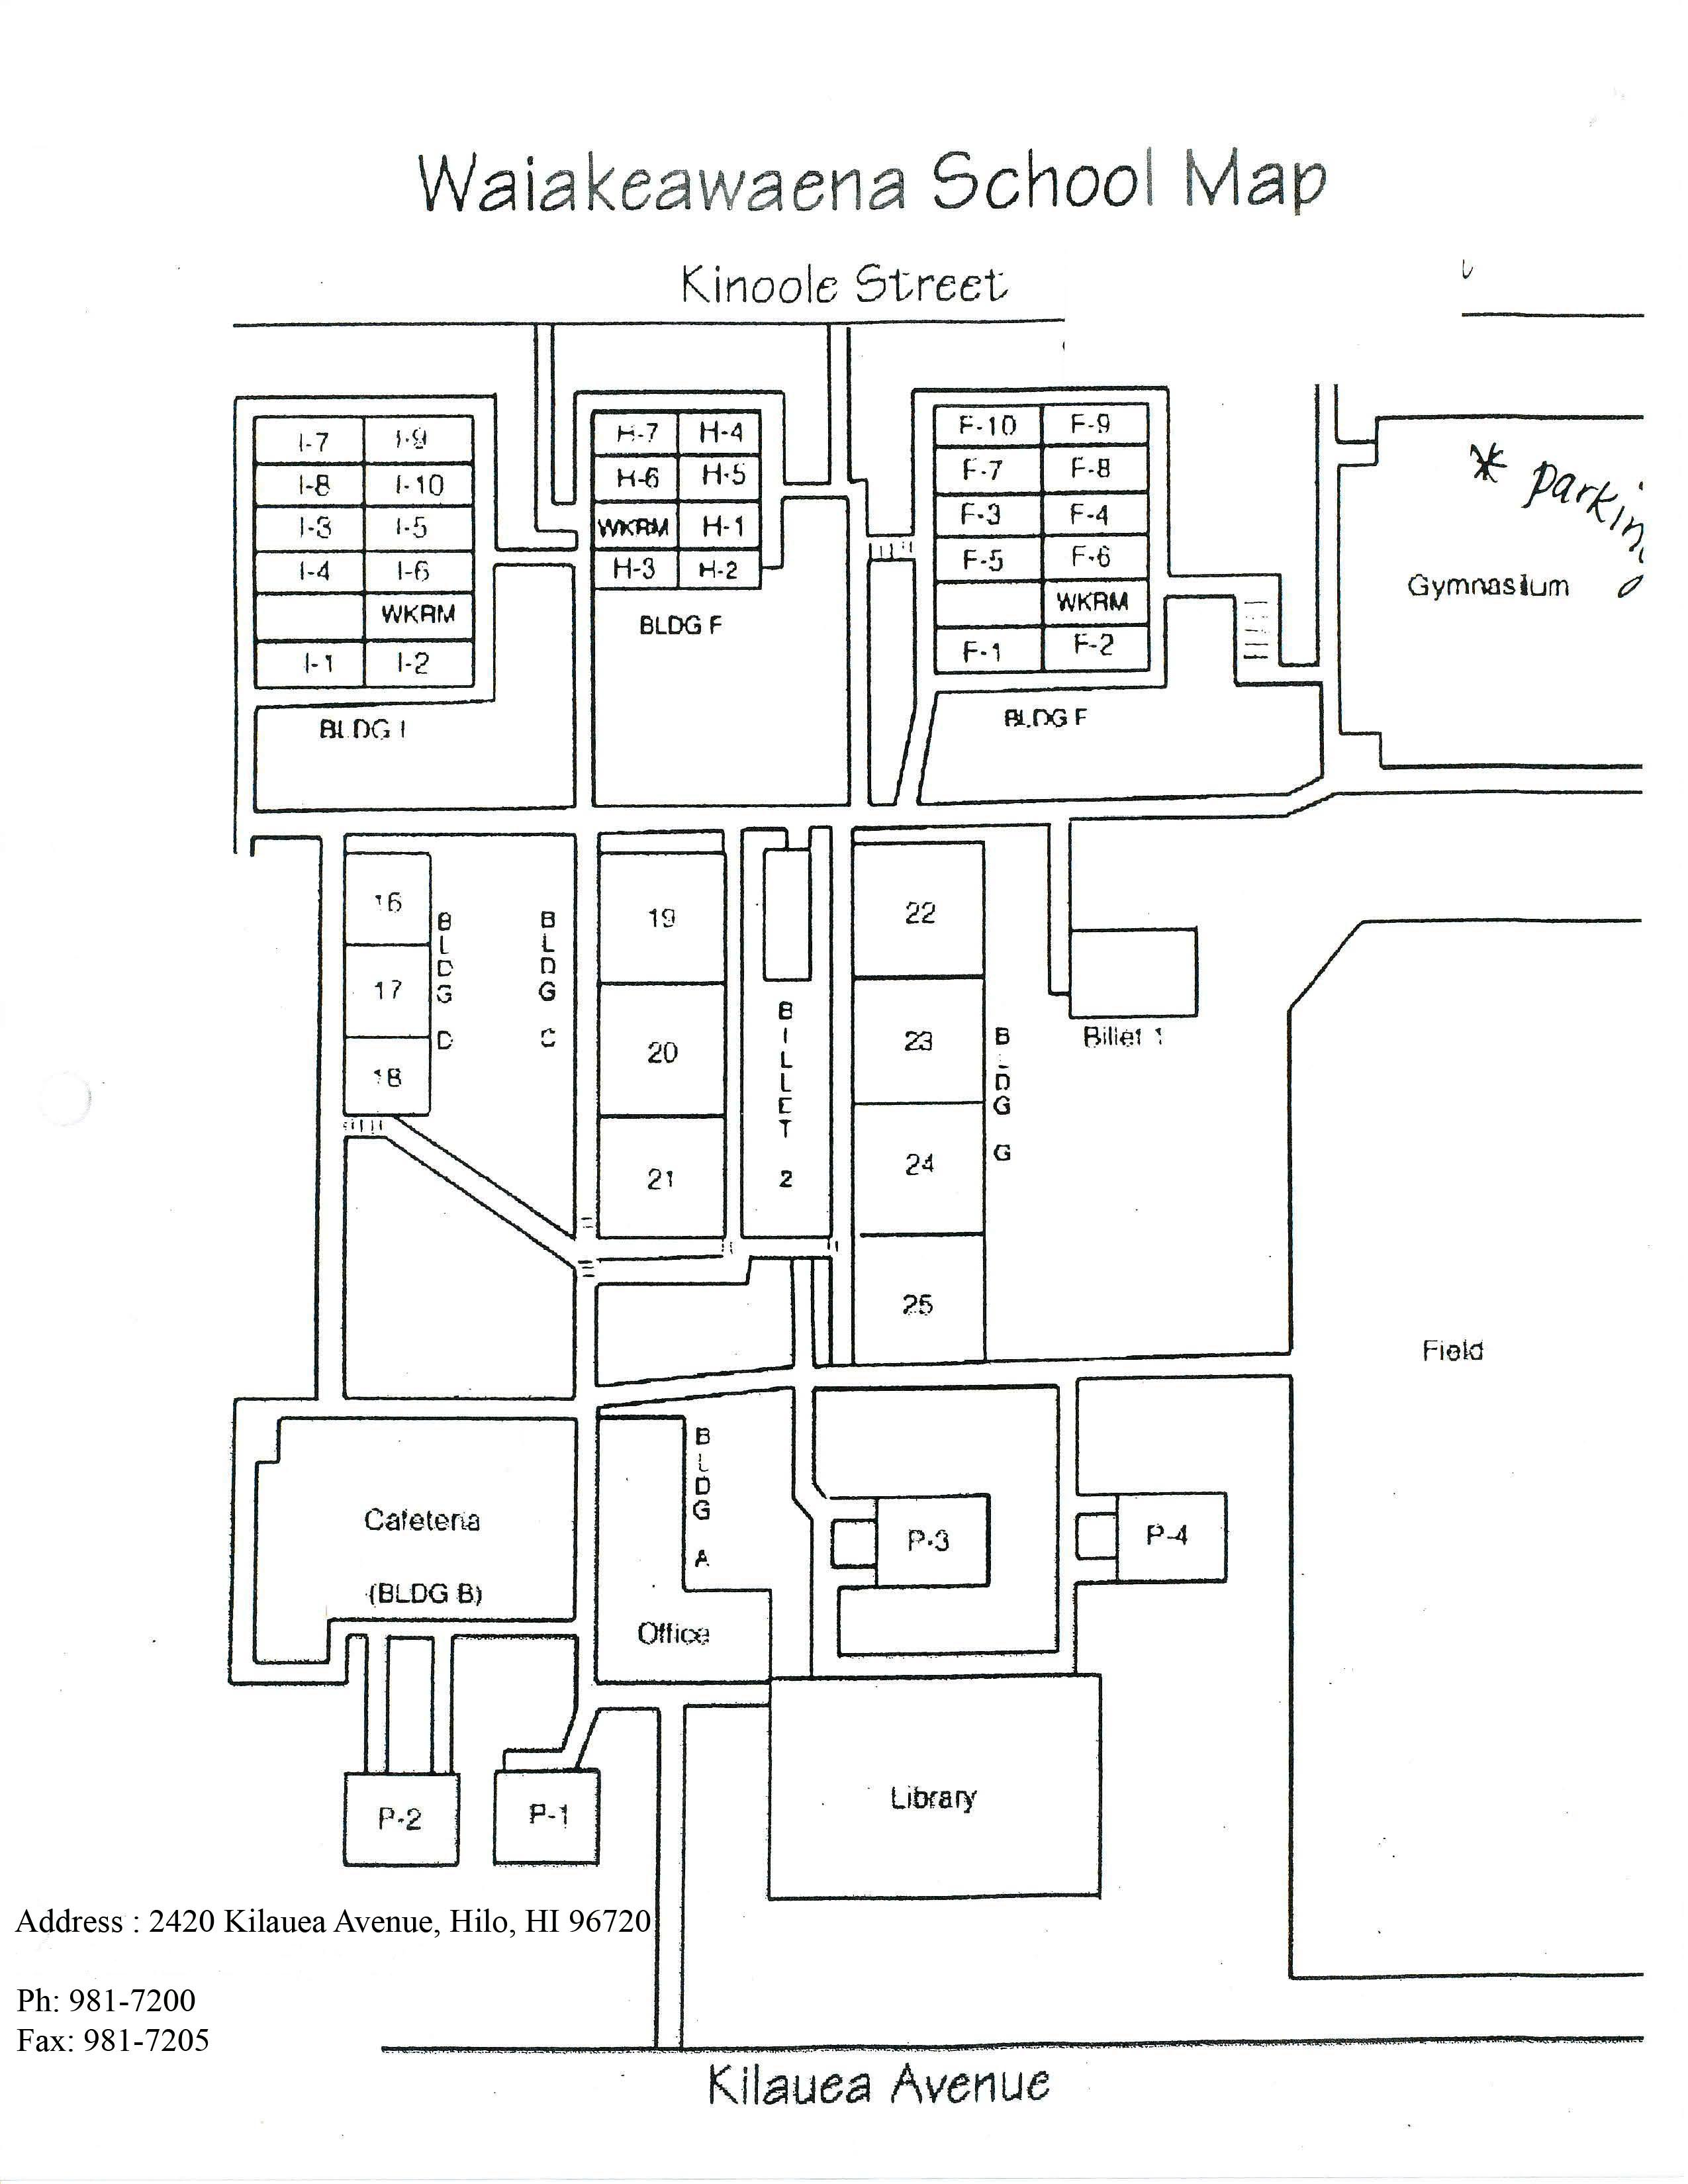

Waiakeawaena Elementary School Map

Credit: NOIRLab